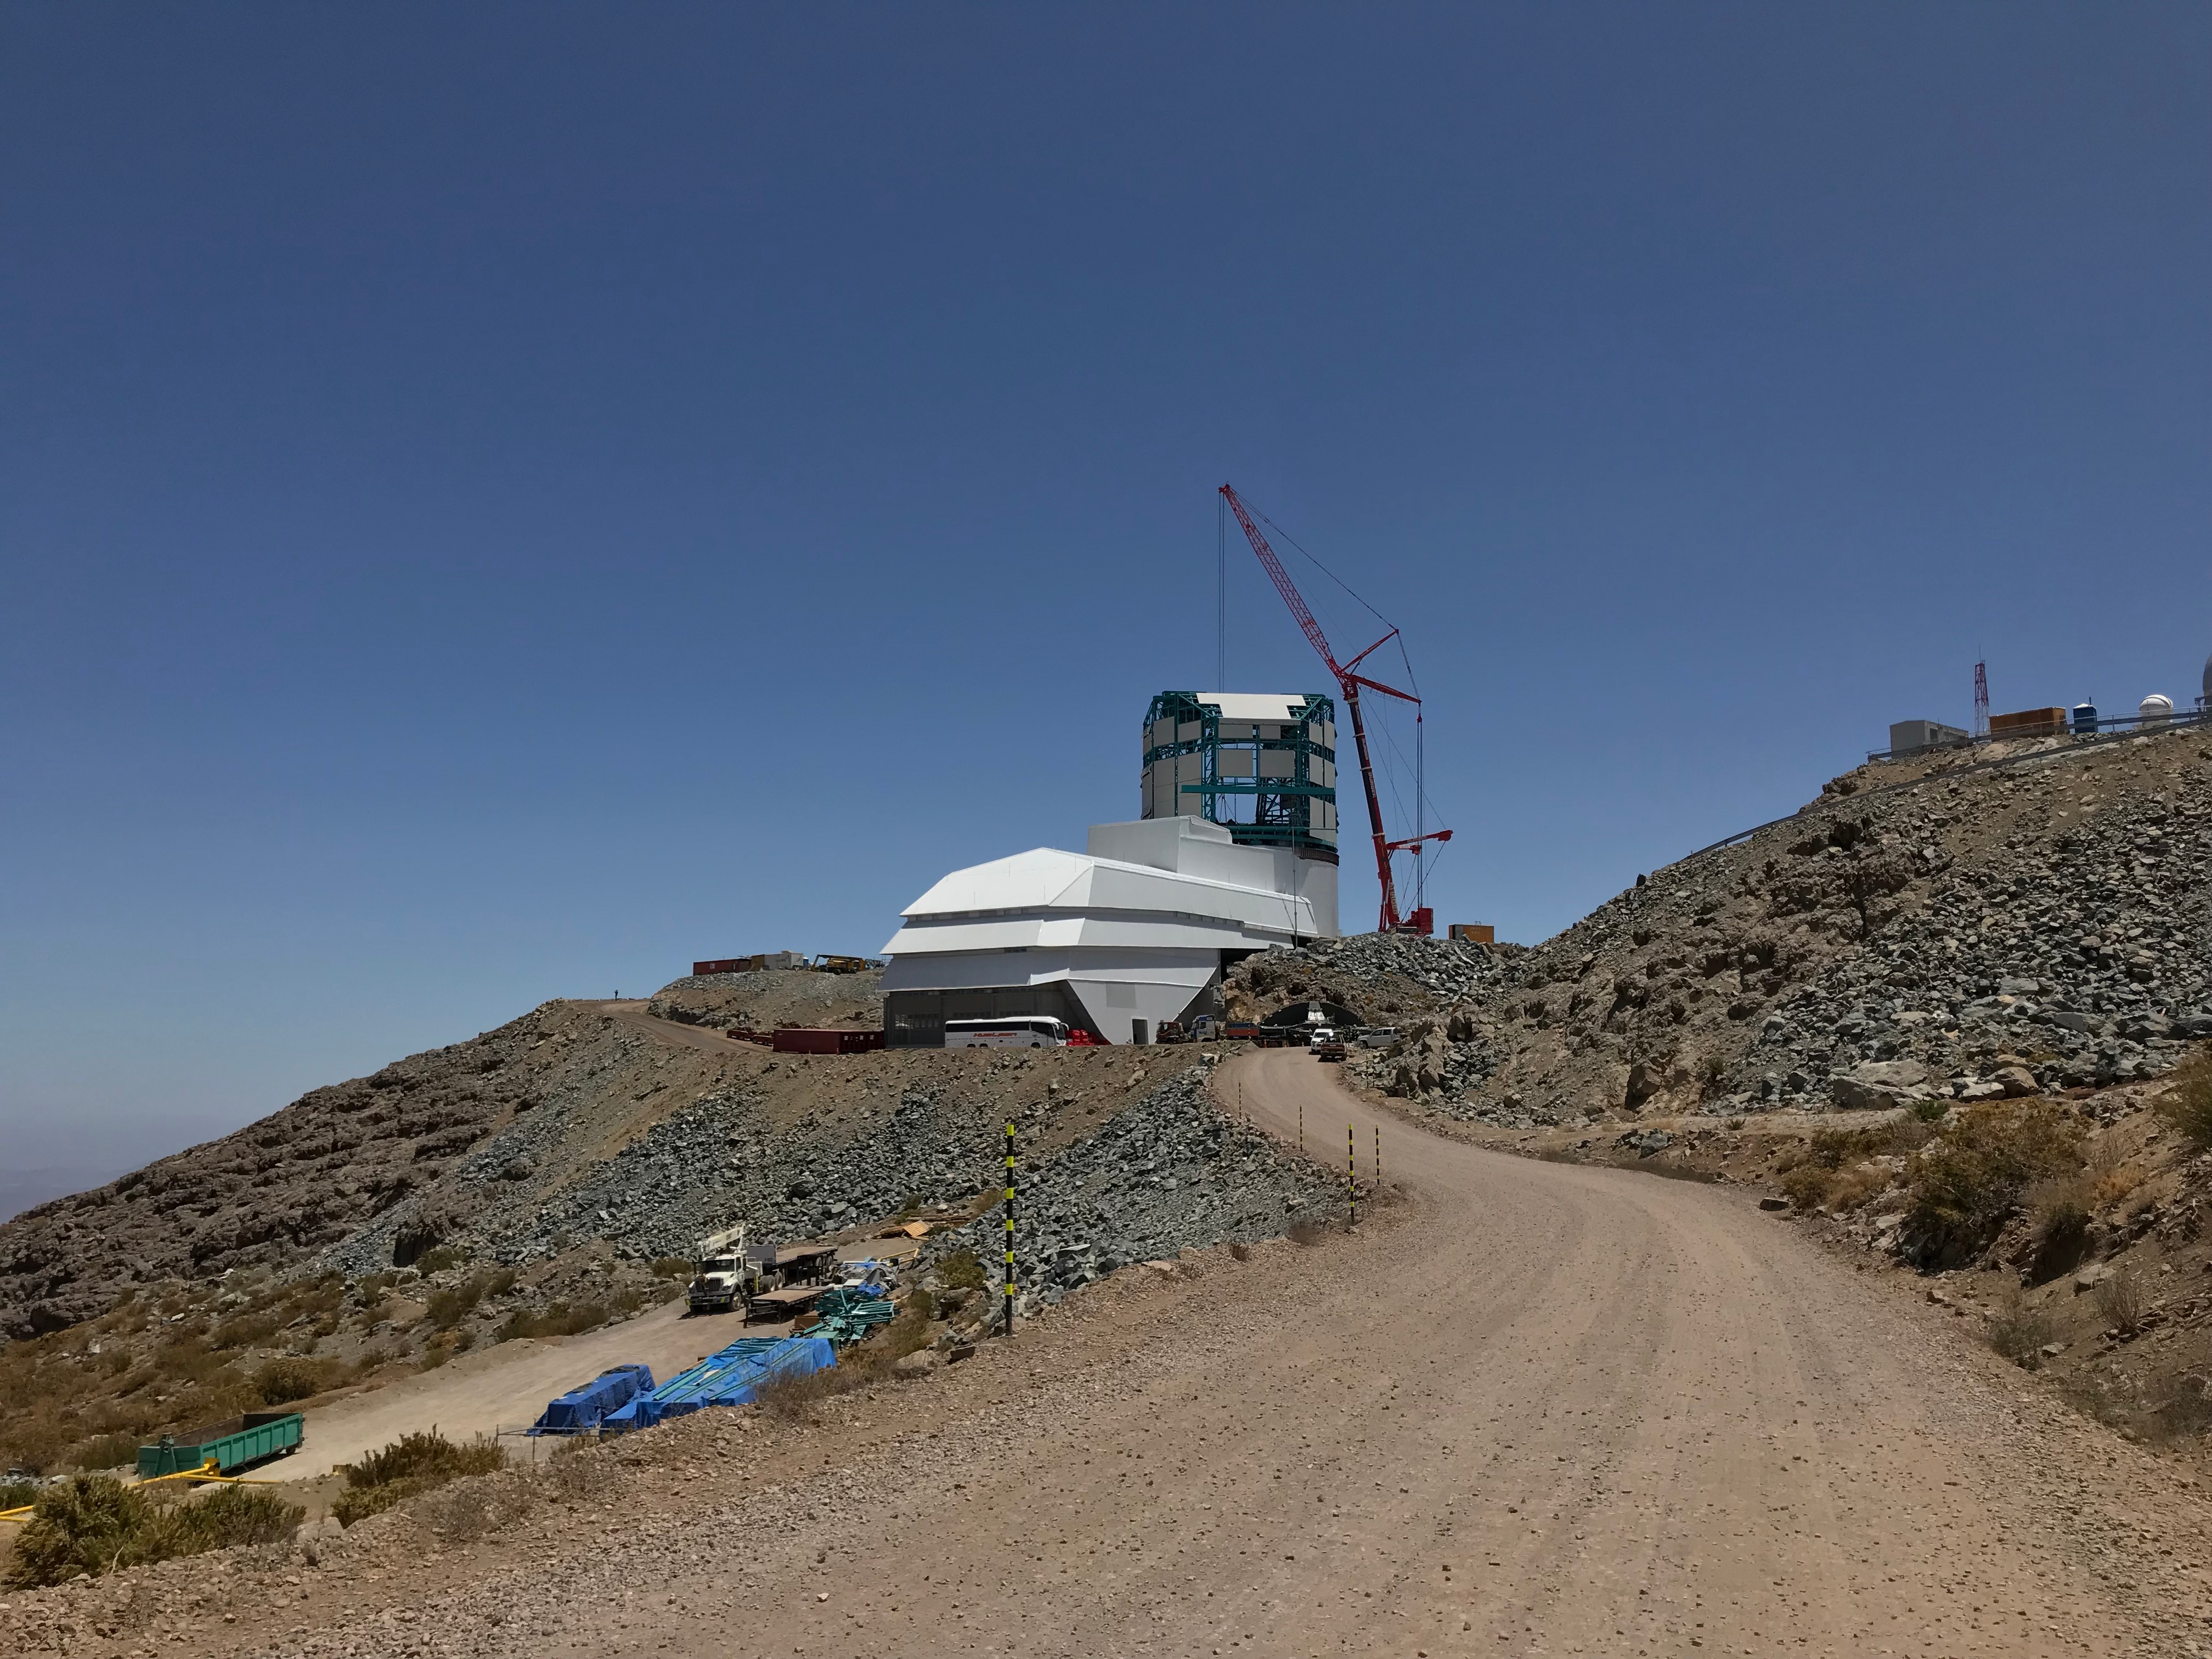

Second Support Installation for Rubin Telescope Mount Assembly

On February 3rd, 2020, the second of the two large supports for the Telescope Mount Assembly was successfully installed inside the dome using the 500-ton crane. Assembly of the TMA on the summit will continue over the next few months.

Credit: LSST Project/NOIRLab/NSF/AURA